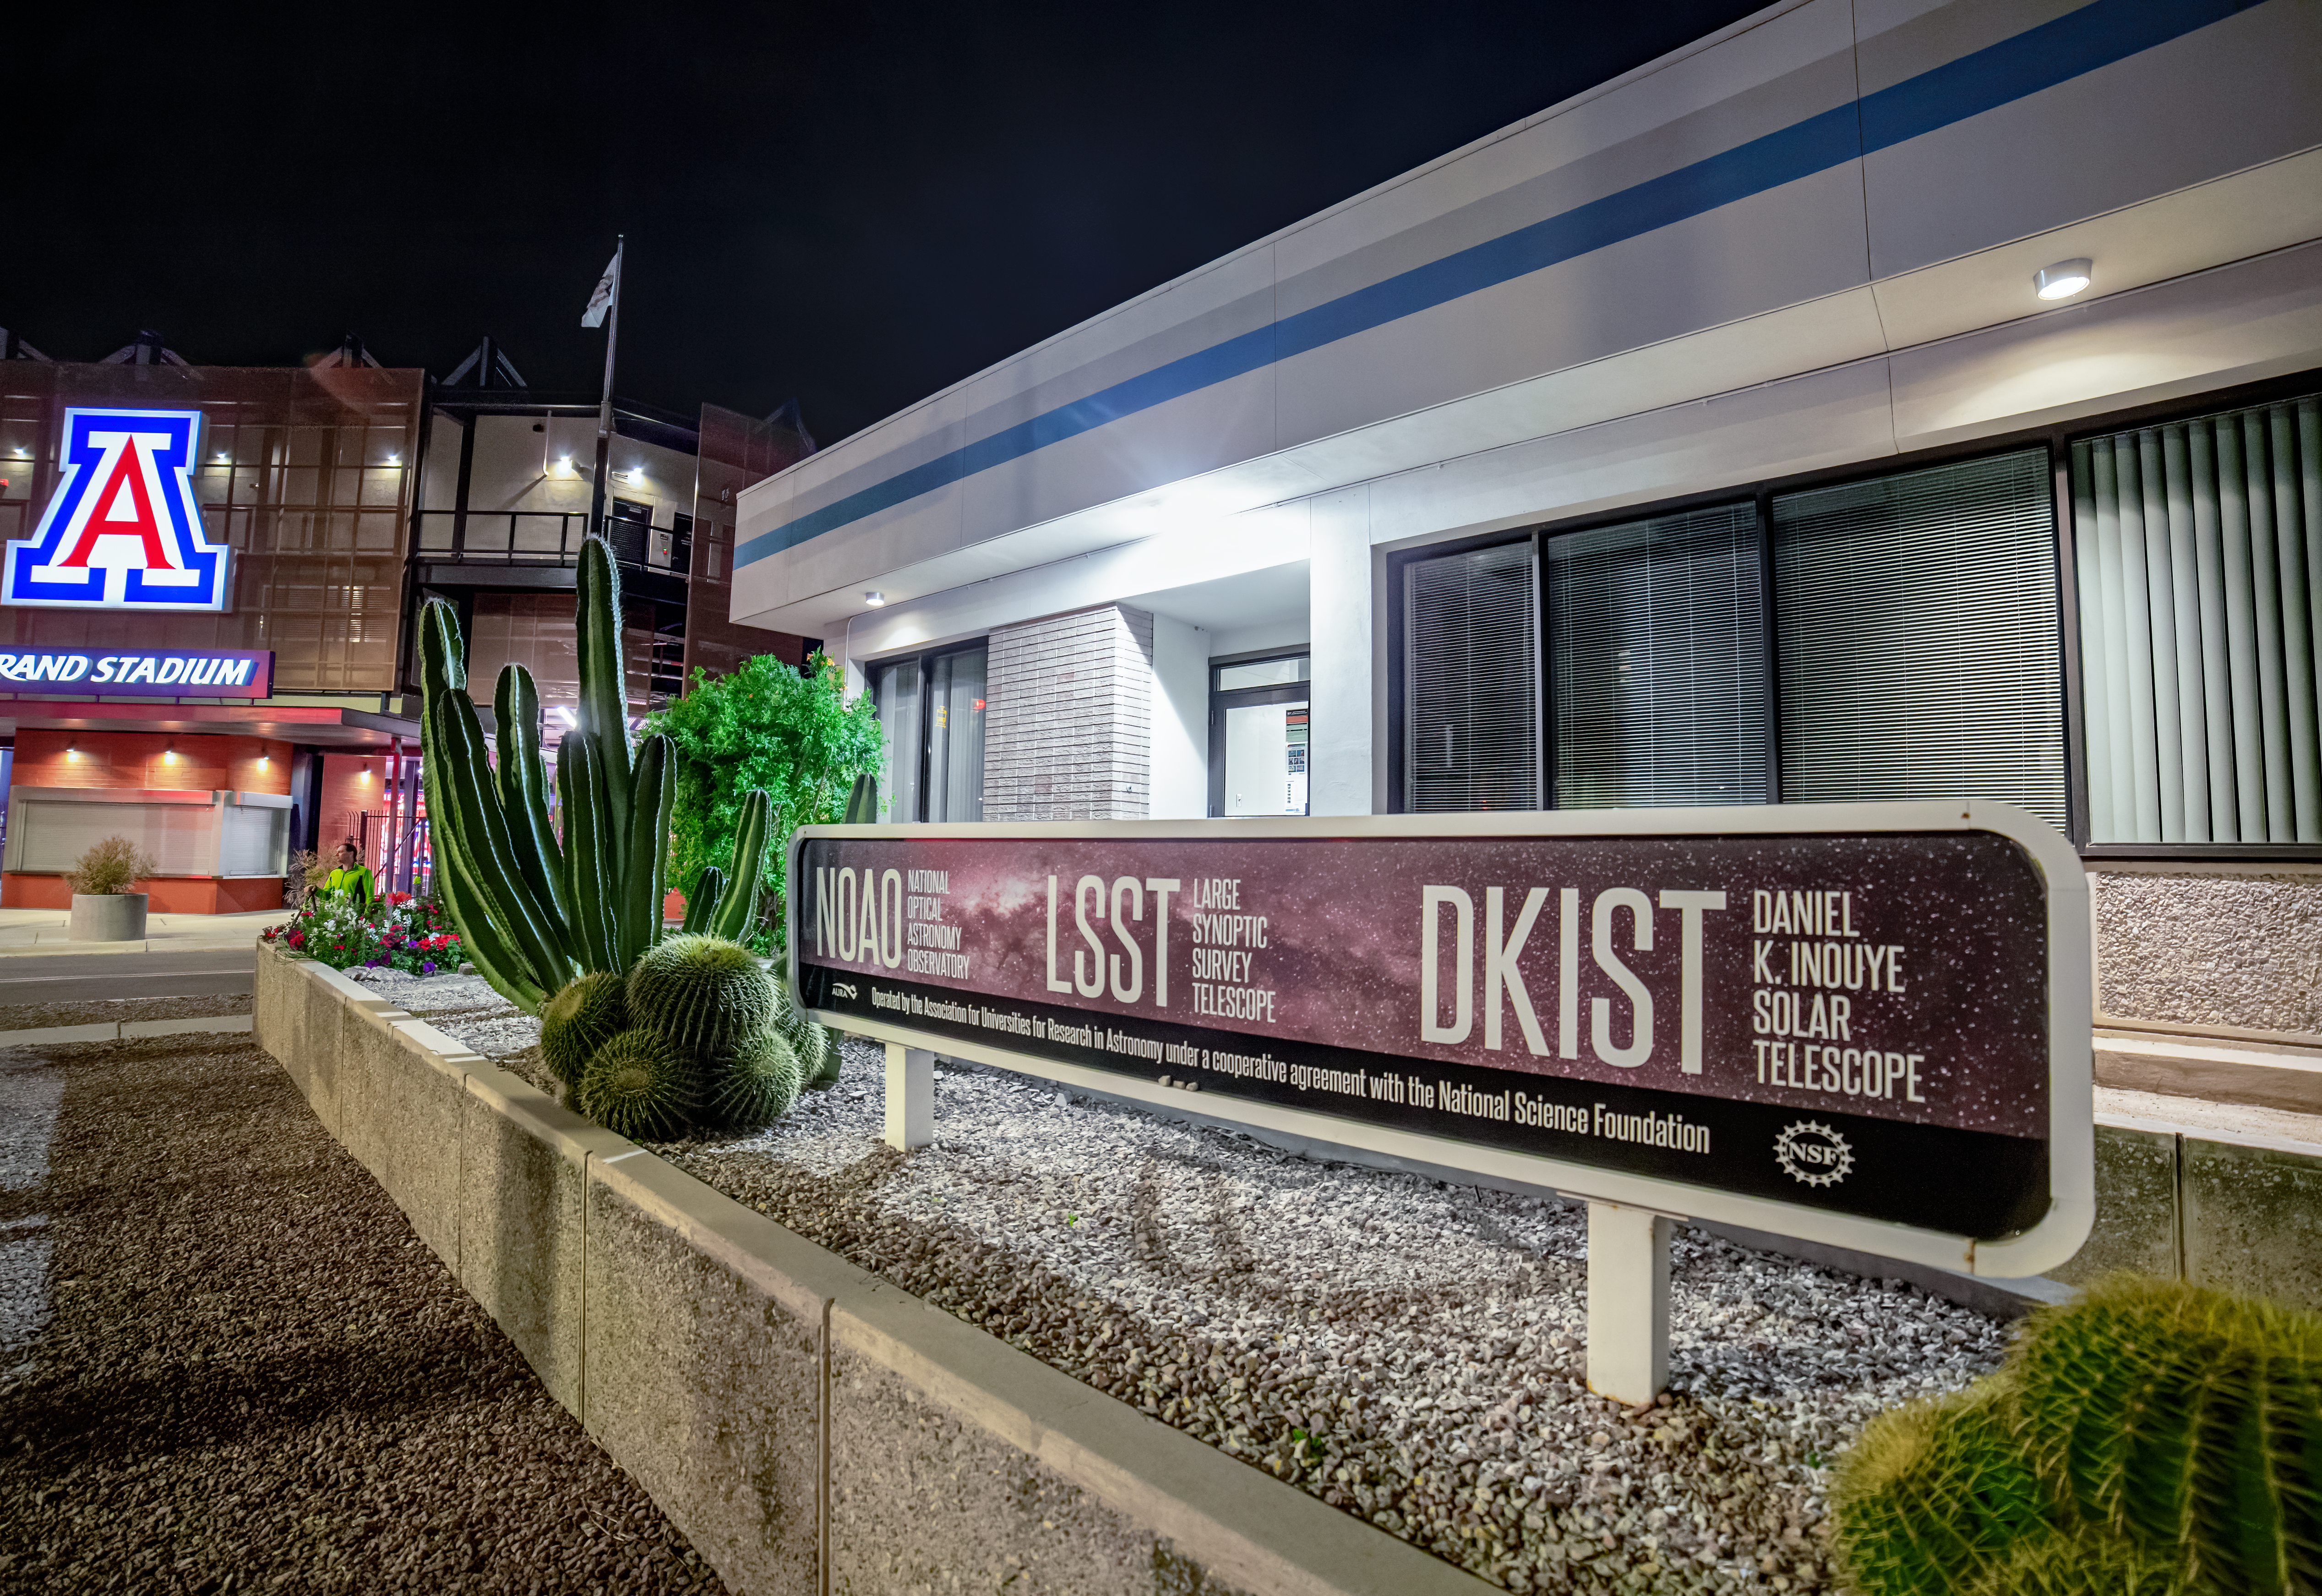

NOIRLab HQ old NOAO/LSST/DKIST Sign

The old NOAO/LSST/DKIST sign in front of NOIRLab HQ's east entrance in Tucson, Arizona.

Credit: NOIRLab/NSF/AURA/T. Slovinský